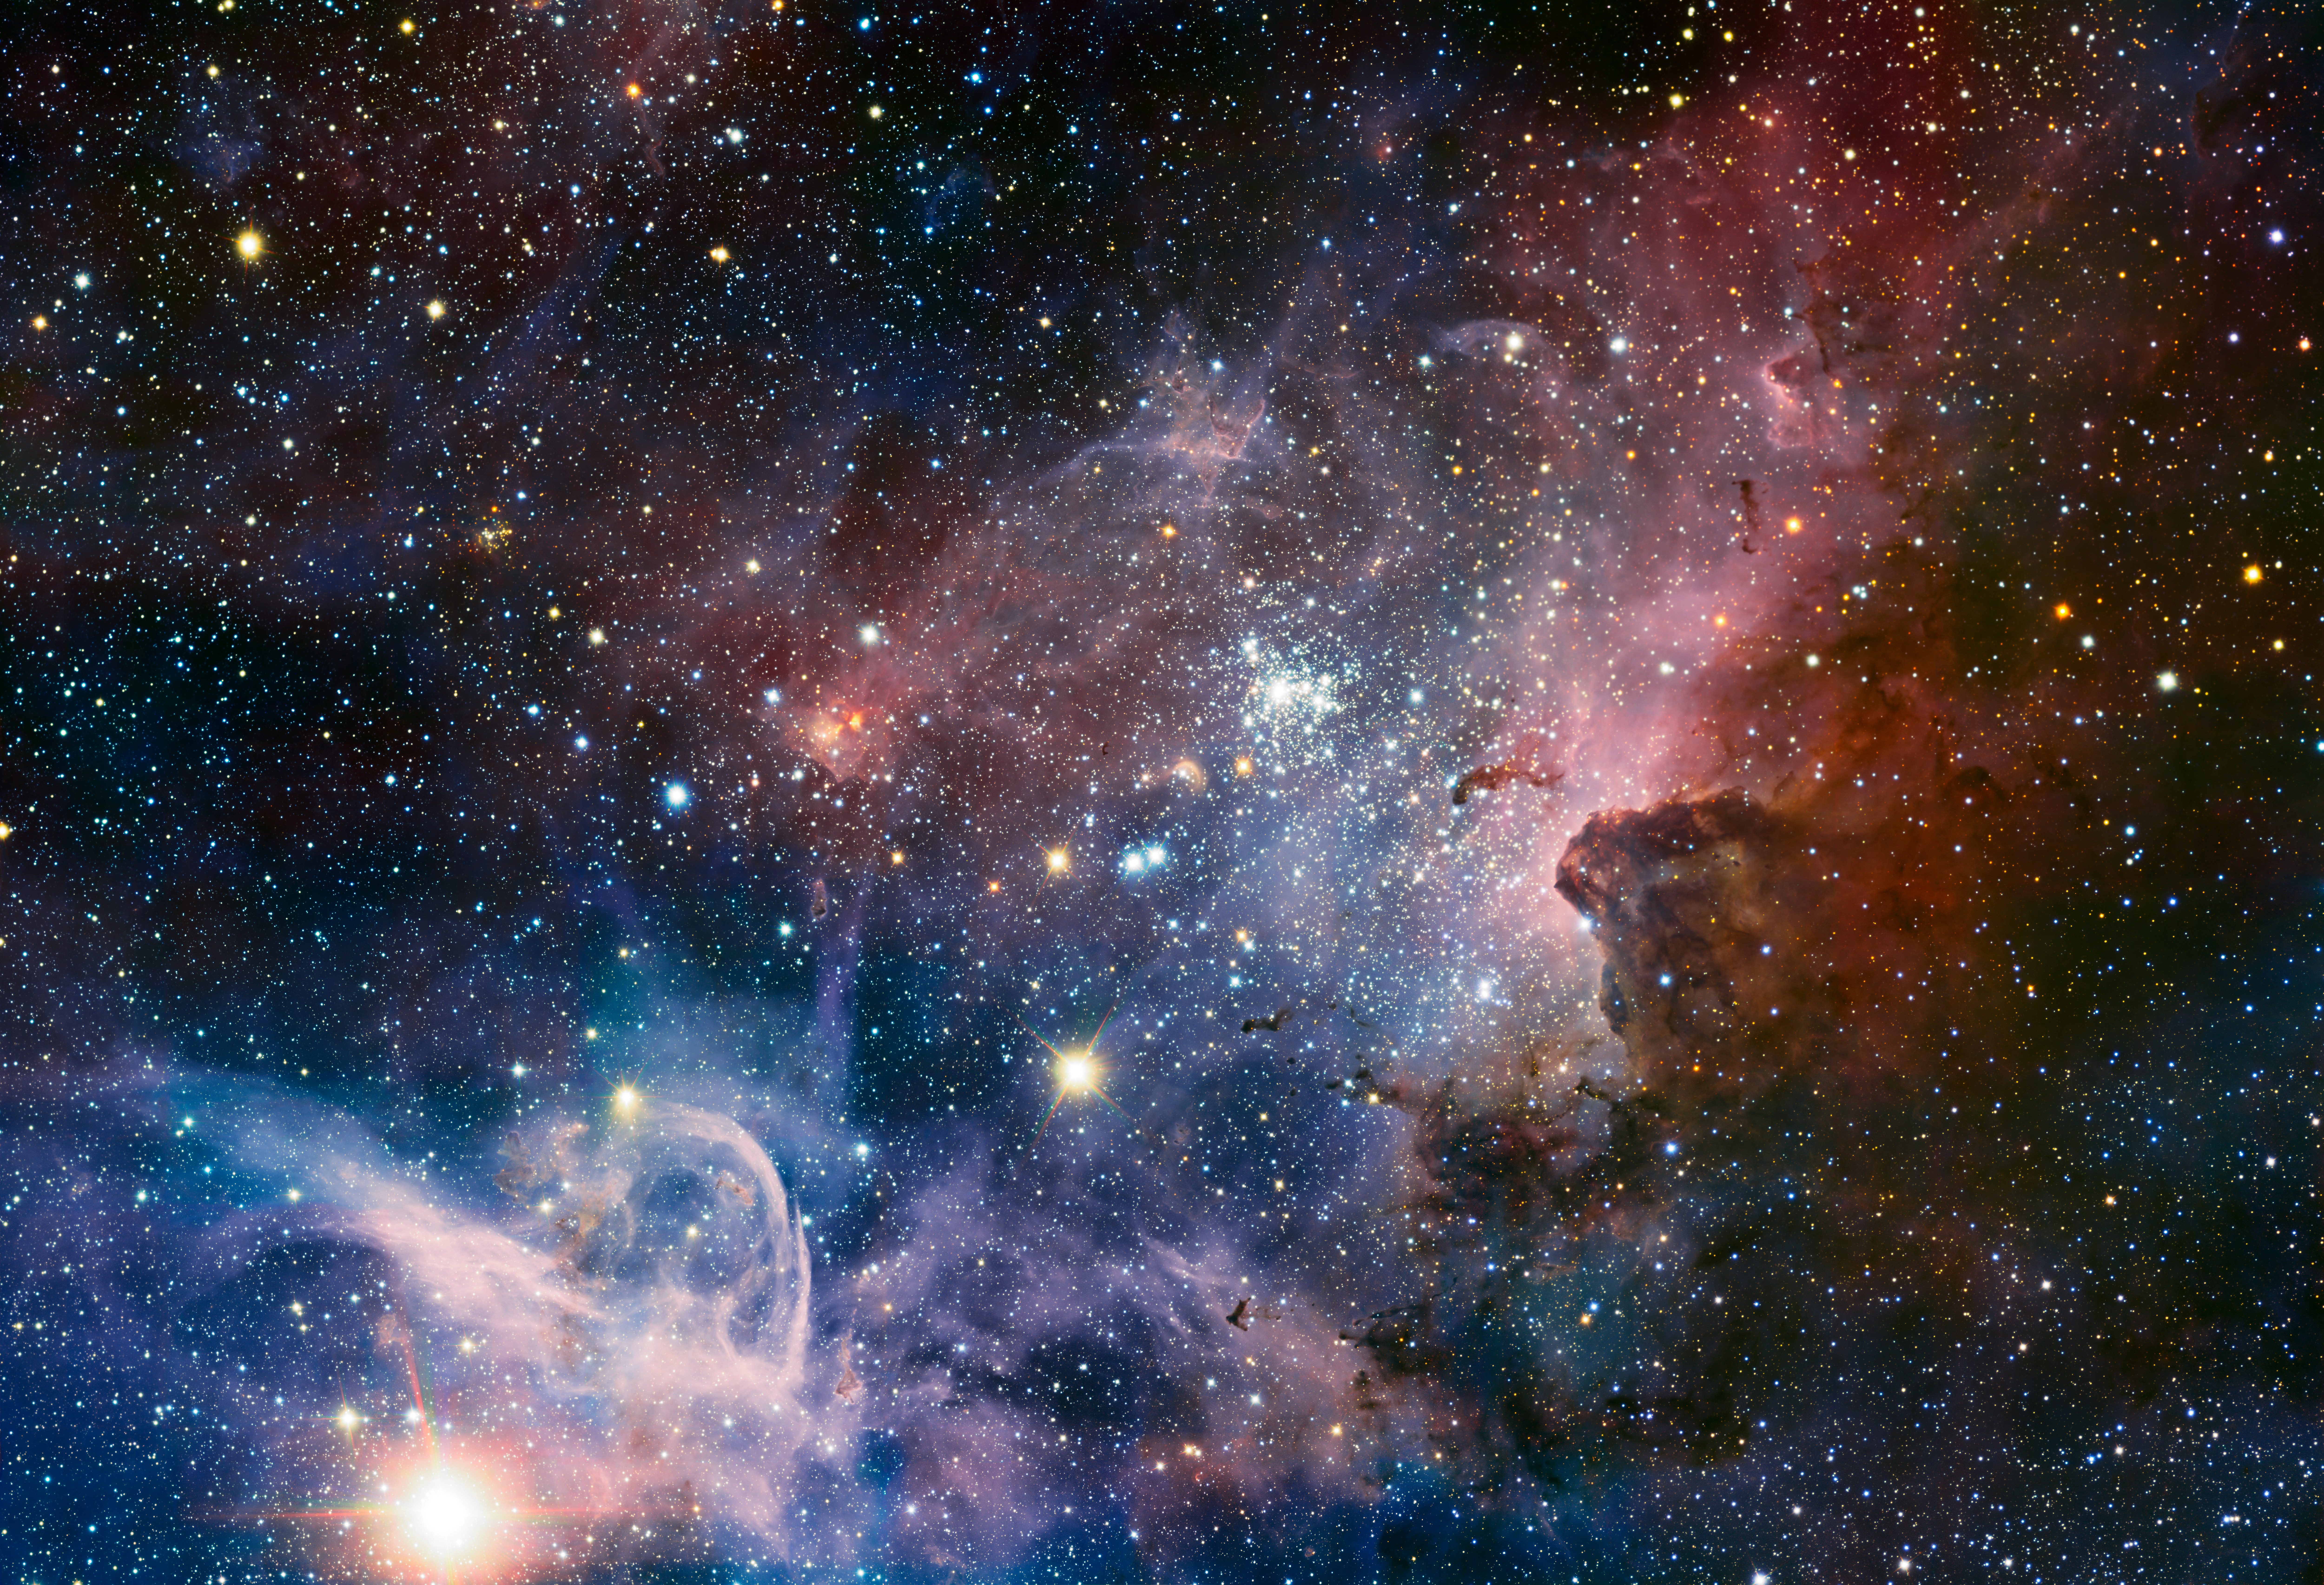

ESO’s VLT reveals the Carina Nebula's hidden secrets

This broad image of the Carina Nebula, a region of massive star formation in the southern skies, was taken in infrared light using the HAWK-I camera on ESO’s Very Large Telescope. Many previously hidden features, scattered across a spectacular celestial landscape of gas, dust and young stars, have emerged.

#L

Credit: ESO/T. Preibisch